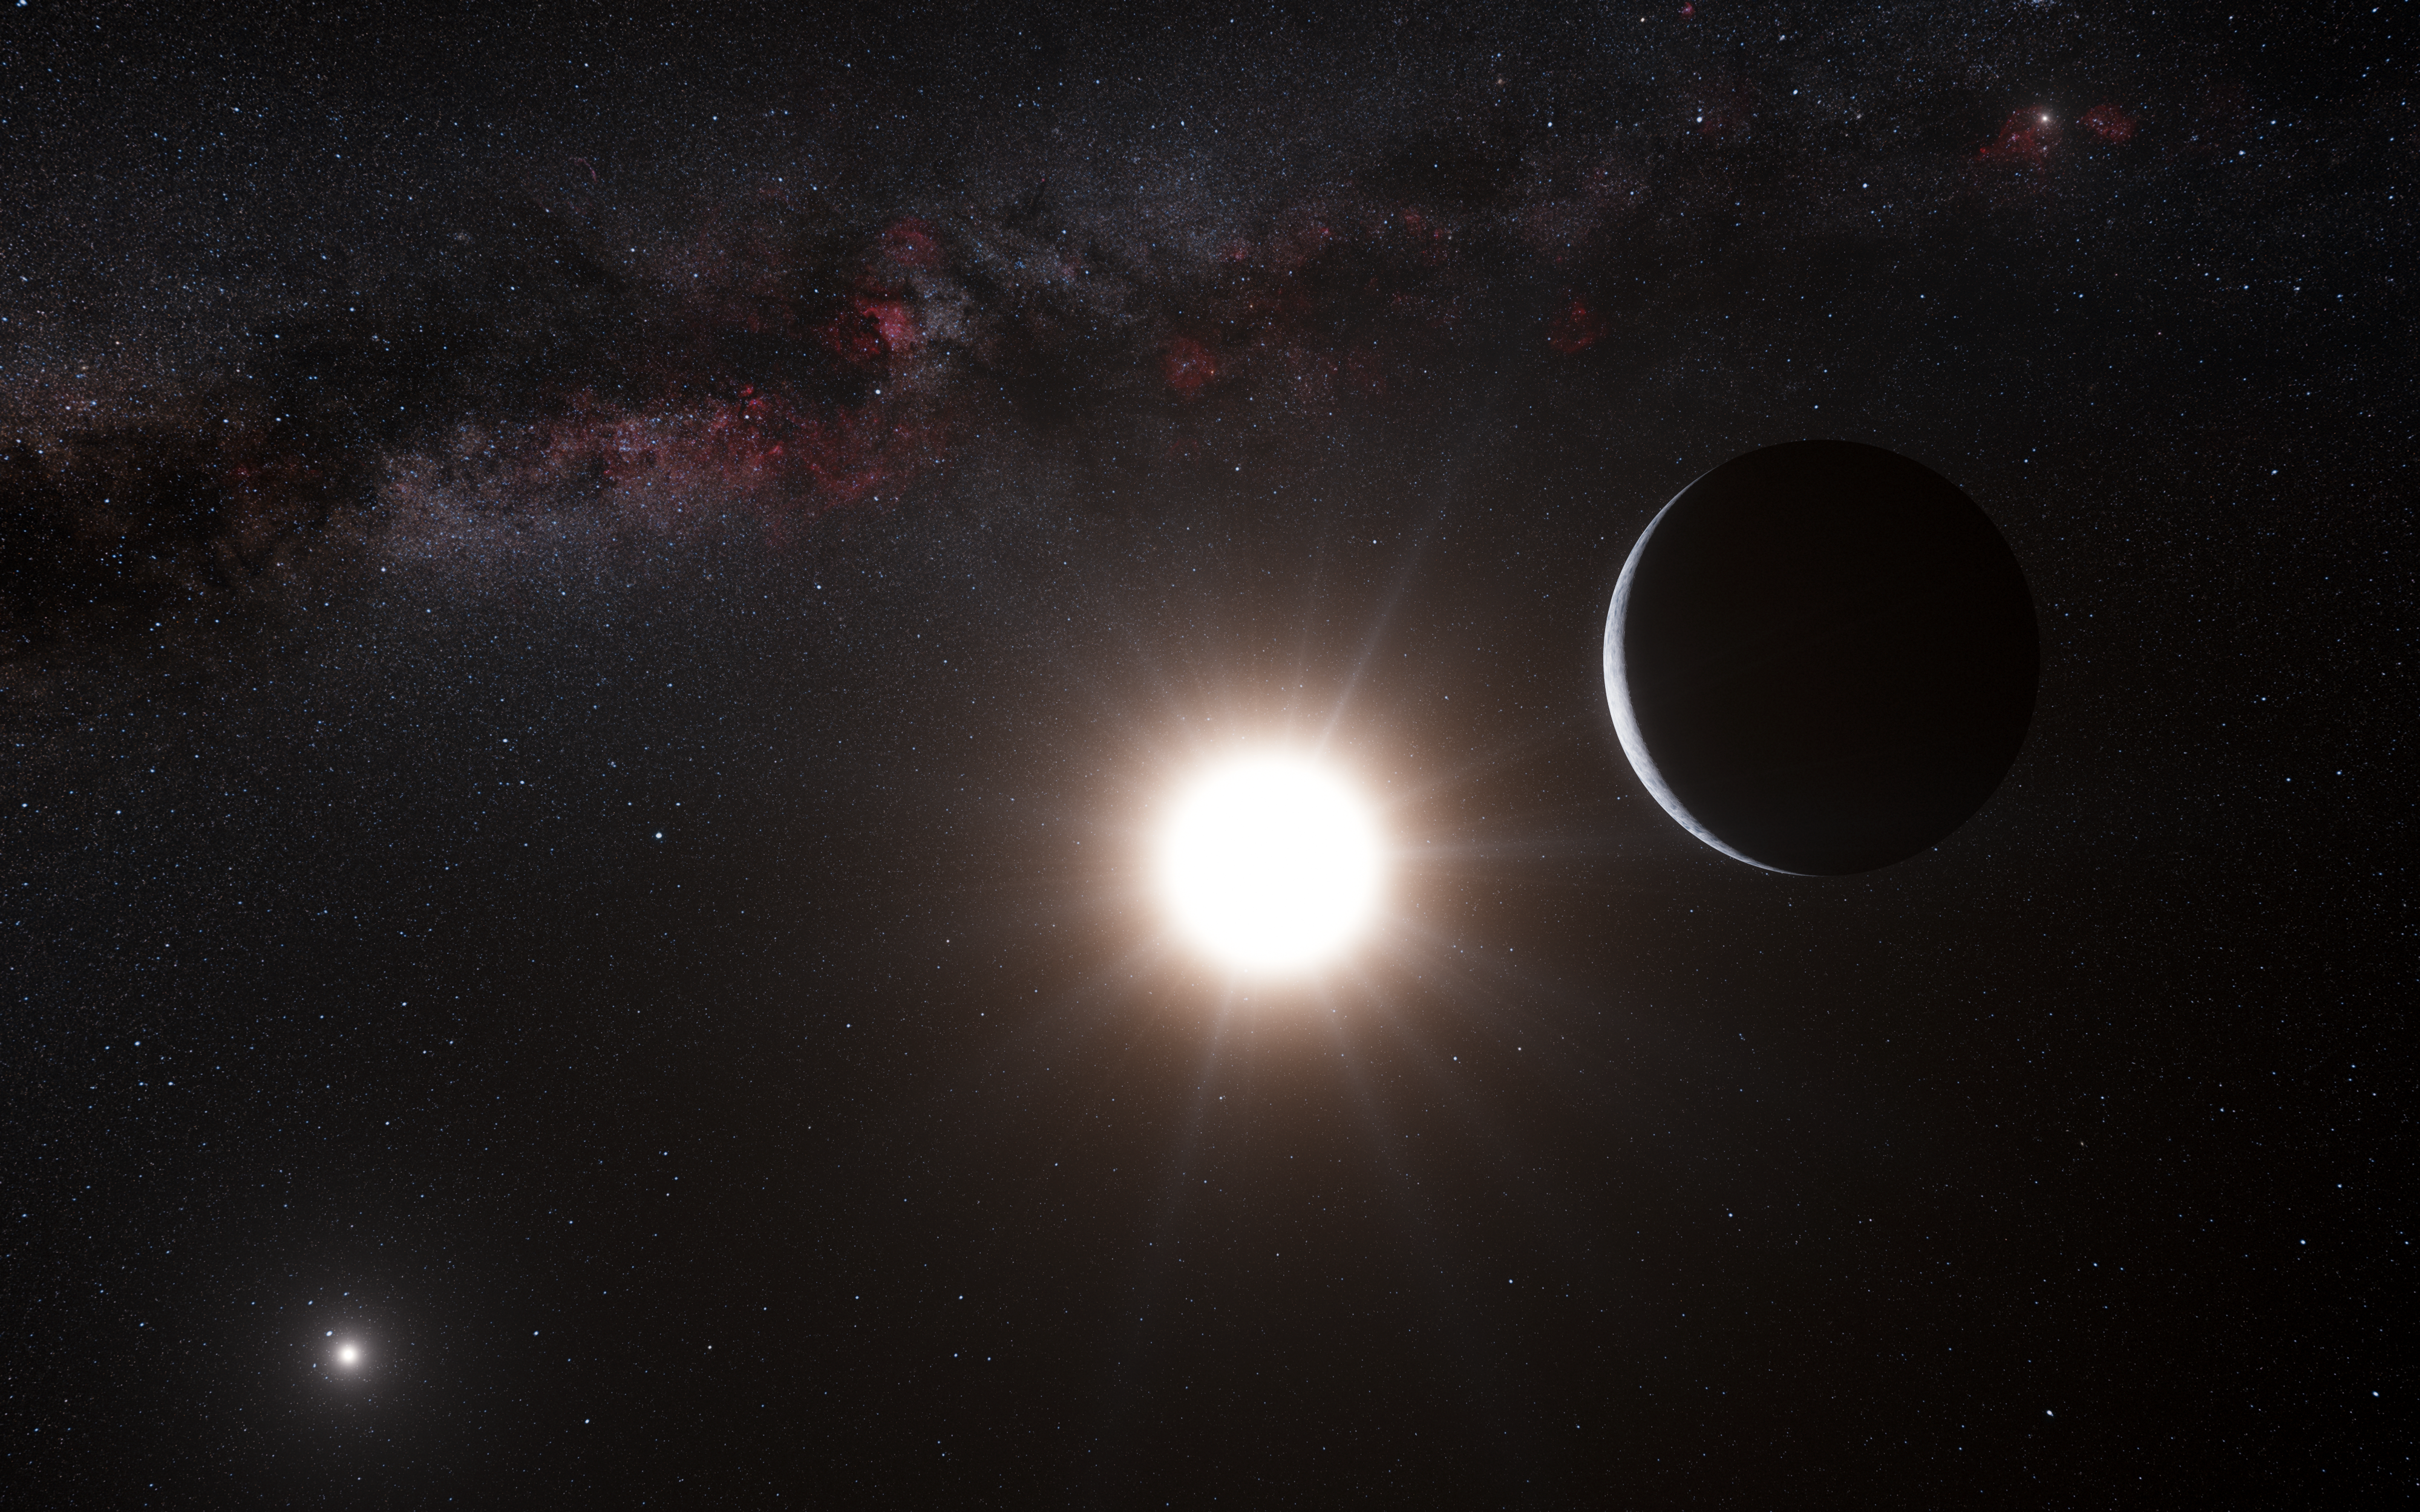

Artist’s impression of an exoplanet

This artist’s impression was originally created to show the planet orbiting the star Alpha Centauri B, a member of the triple star system that is the closest to Earth. Alpha Centauri B is the most brilliant object in the sky and the other dazzling object is Alpha Centauri A. Our own Sun is visible to the upper right. The tiny signal of the planet was found with the HARPS spectrograph on the 3.6-metre telescope at ESO’s La Silla Observatory in Chile.

Credit: ESO/L. Calçada/Nick Risinger (skysurvey.org)